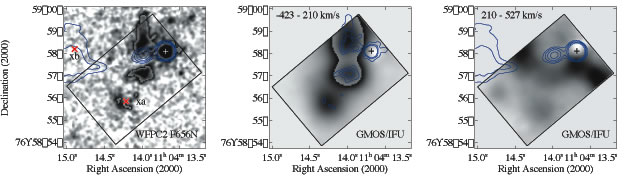

HST/WFPC2 F656N image of 3C 249.1

Left-archived HST/WFPC2 F656N image of 3C 249.1 (the redshifted [O III] 5007 falls into this filter), overlaid with contours of a VLA image at 5 GHz and 0.′′35 resolution (Gilbert et al. 2004). Contours at 0.5 x (1, 2, 4, 8) mJy/beam. The peak of the radio continuum has been registered to the position of the quasar. The two x-ray emission regions (xa & xb) are marked in red and labeled. The gray-scale images in this and the middle panel have been allowed to wrap around to show both low-surface-brightness detail and high-surface-brightness peaks.

Middle and Right -GMOS/IFU [O III] 5007 radial velocity broad-band channel maps with contours of the HST image and contours of the radio jet overlaid, respectively. The radial velocity range (relative to that of the nuclear narrow line region, z = 0.3117; negative velocities are blue shifted) is shown in each panel. The rectangles delineate the 3.′′5 x 5′′ FOV of GMOS/IFU. The crosses indicate the position of the quasar, which has been removed from the datacube.

Credit: International Gemini Observatory/NOIRLab/NSF/AURA